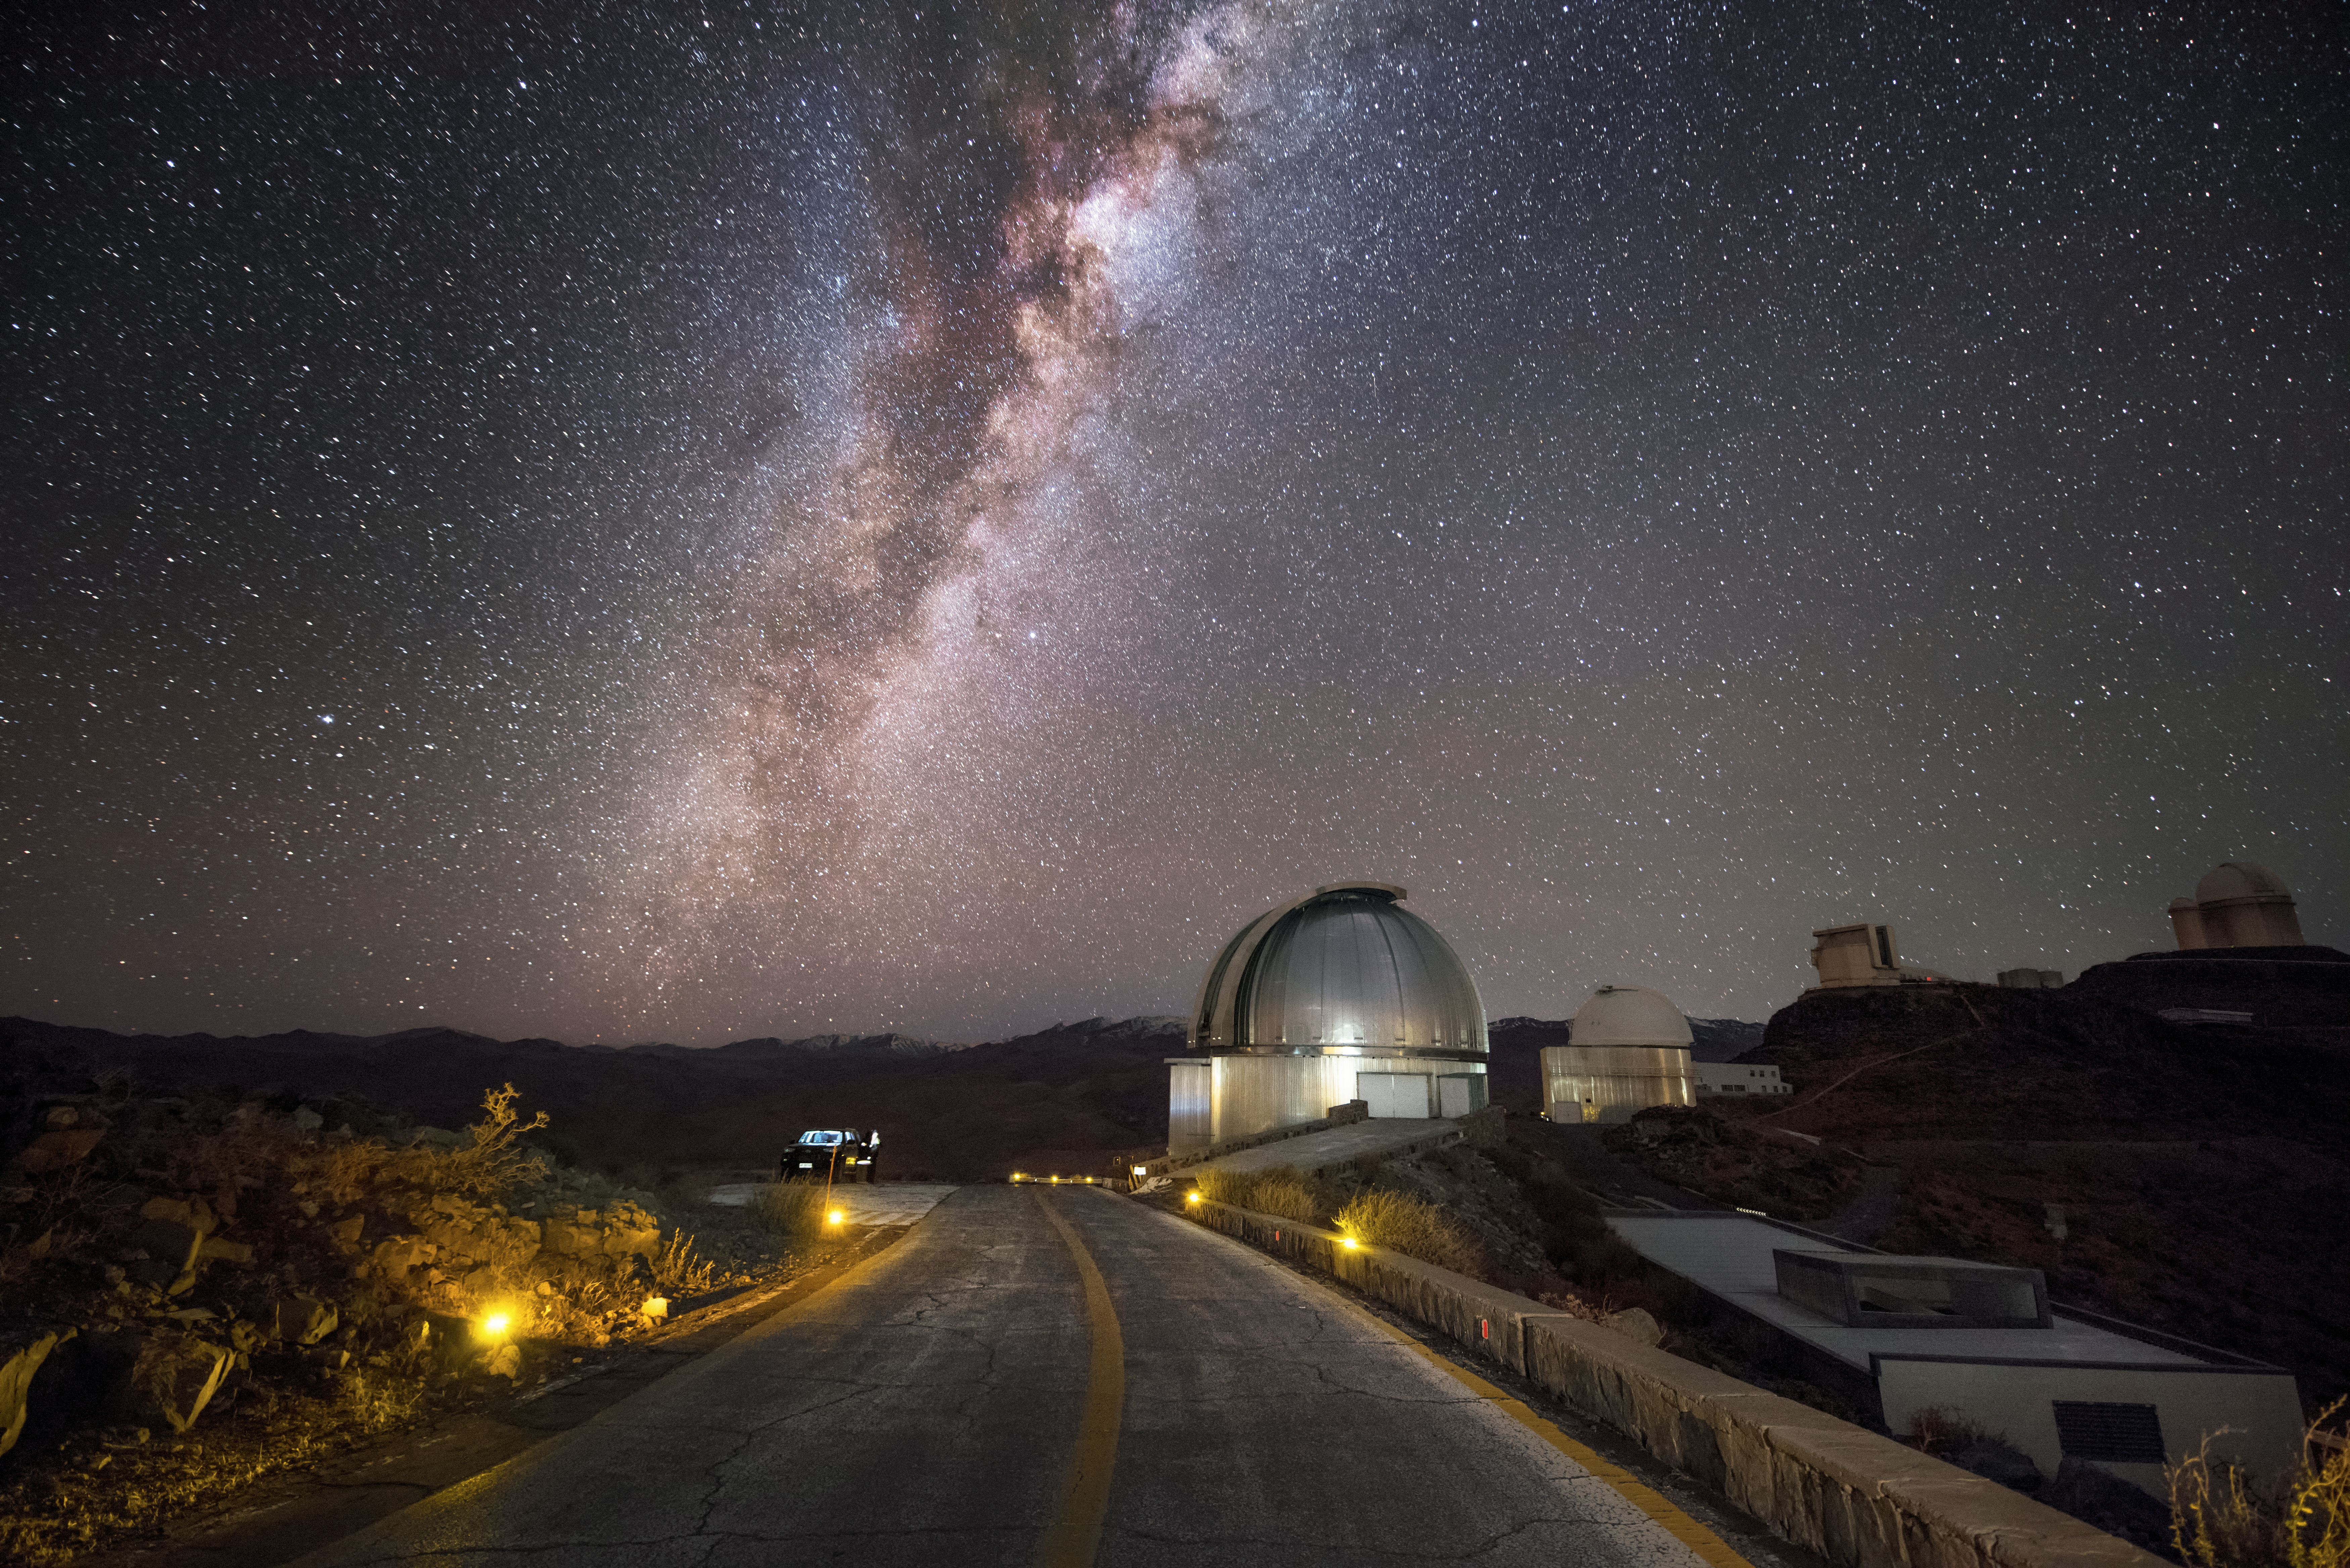

La Silla and the Milky Way

This image shows some of the many telescopes that live at ESO's original observatory, La Silla, which is located at an altitude of 2400 metres in the Chilean Atacama Desert. This site offers excellent viewing conditions, with around 300 clear nights per year, exemplified in this image by the bright band of our own galaxy, the Milky Way, visible overhead. La Silla became the largest astronomical observatory of its kind, and many of its telescopes have paved the way for new kinds of astronomical technology; the New Technology Telescope (NTT) was a forerunner of the Very Large Telescope (VLT), while the Swedish-ESO Submillimetre Telescope (SEST) paved the way for APEX and ALMA. La Silla celebrates the 50th anniversary of its inauguration this year (2019), and remains among the most scientifically productive observatories in the world.

Credit: A. Ghizzi Panizza/ESO